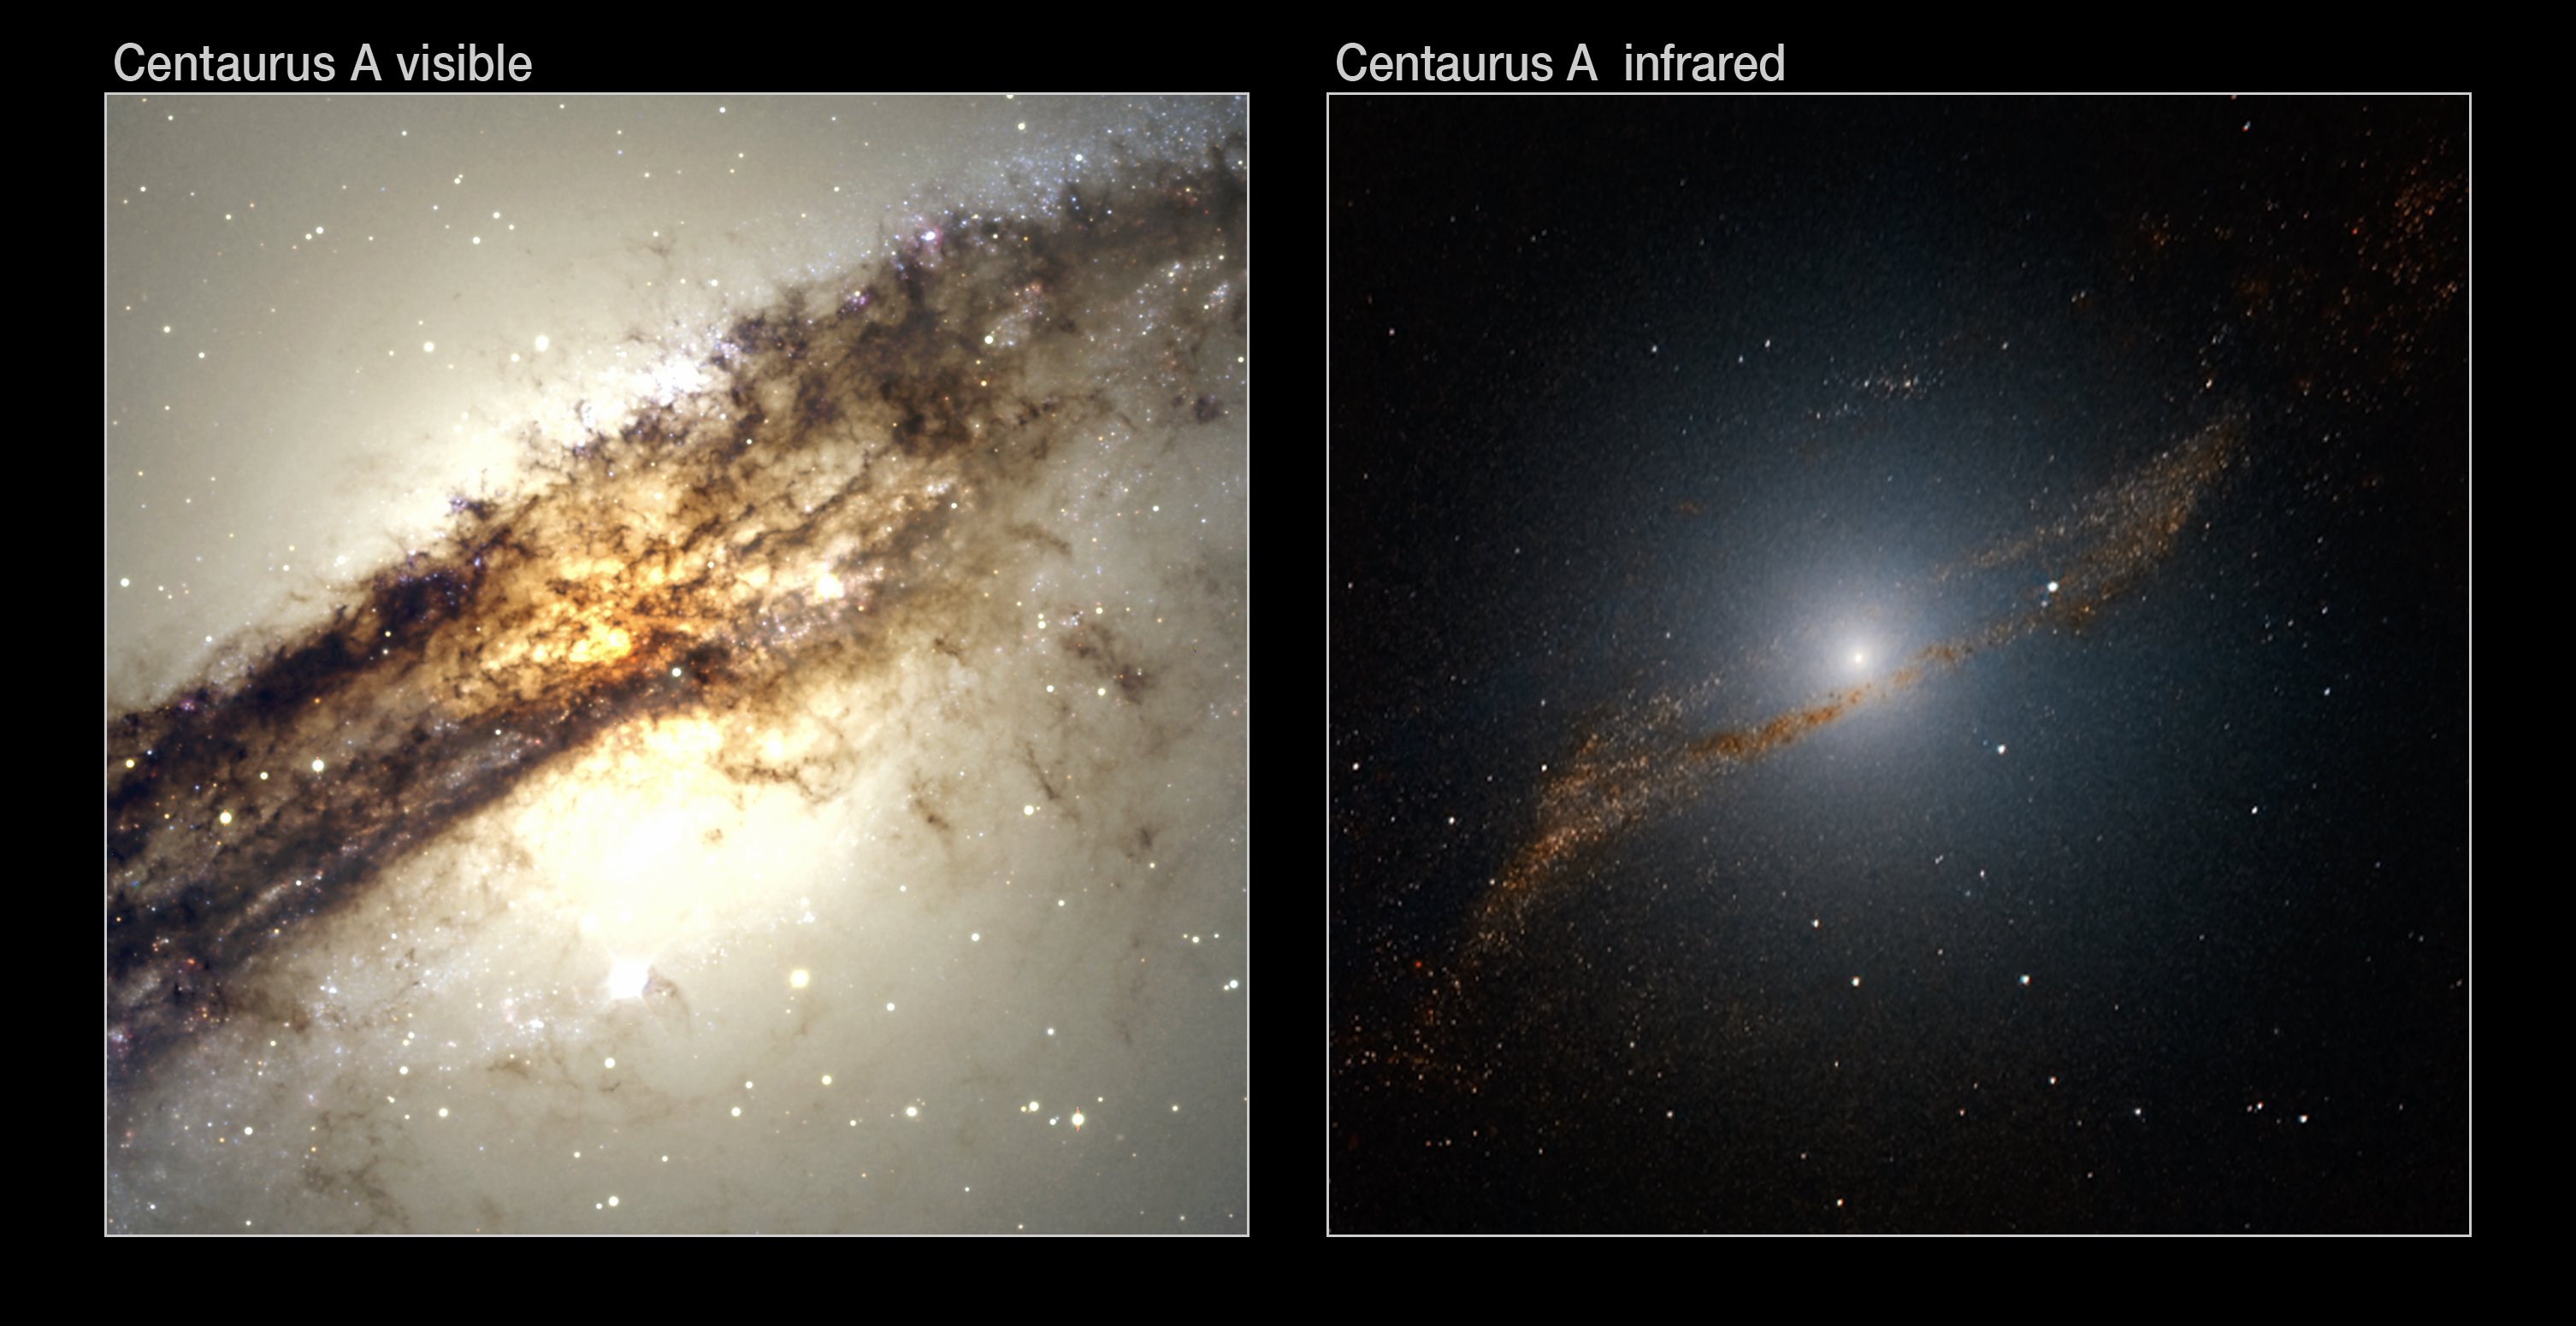

The “meal” of Centaurus A

Comparison between a visible-light image (left) of Centaurus A, as seen with the FORS2 instrument on the Very Large Telescope (VLT), and a near-infared view (right) obtained with the SOFI instrument on ESO’s New Technology Telescope, at La Silla. Centaurus A (NGC 5128) is the nearest giant, elliptical galaxy, at a distance of about 12 million light-years. Between 200 and 700 million years ago, this galaxy is believed to have consumed a smaller spiral, gas-rich galaxy — the contents of which appear to be churning inside Centaurus A’s core, triggering new generations of star birth. The SOFI image was specially processed to look through the dust, providing a clear view of the centre and revealing a previously unknown ring of stars and clusters. The field of view is about 4 x 4 arcminutes.

Credit: ESO/Y. Beletsky